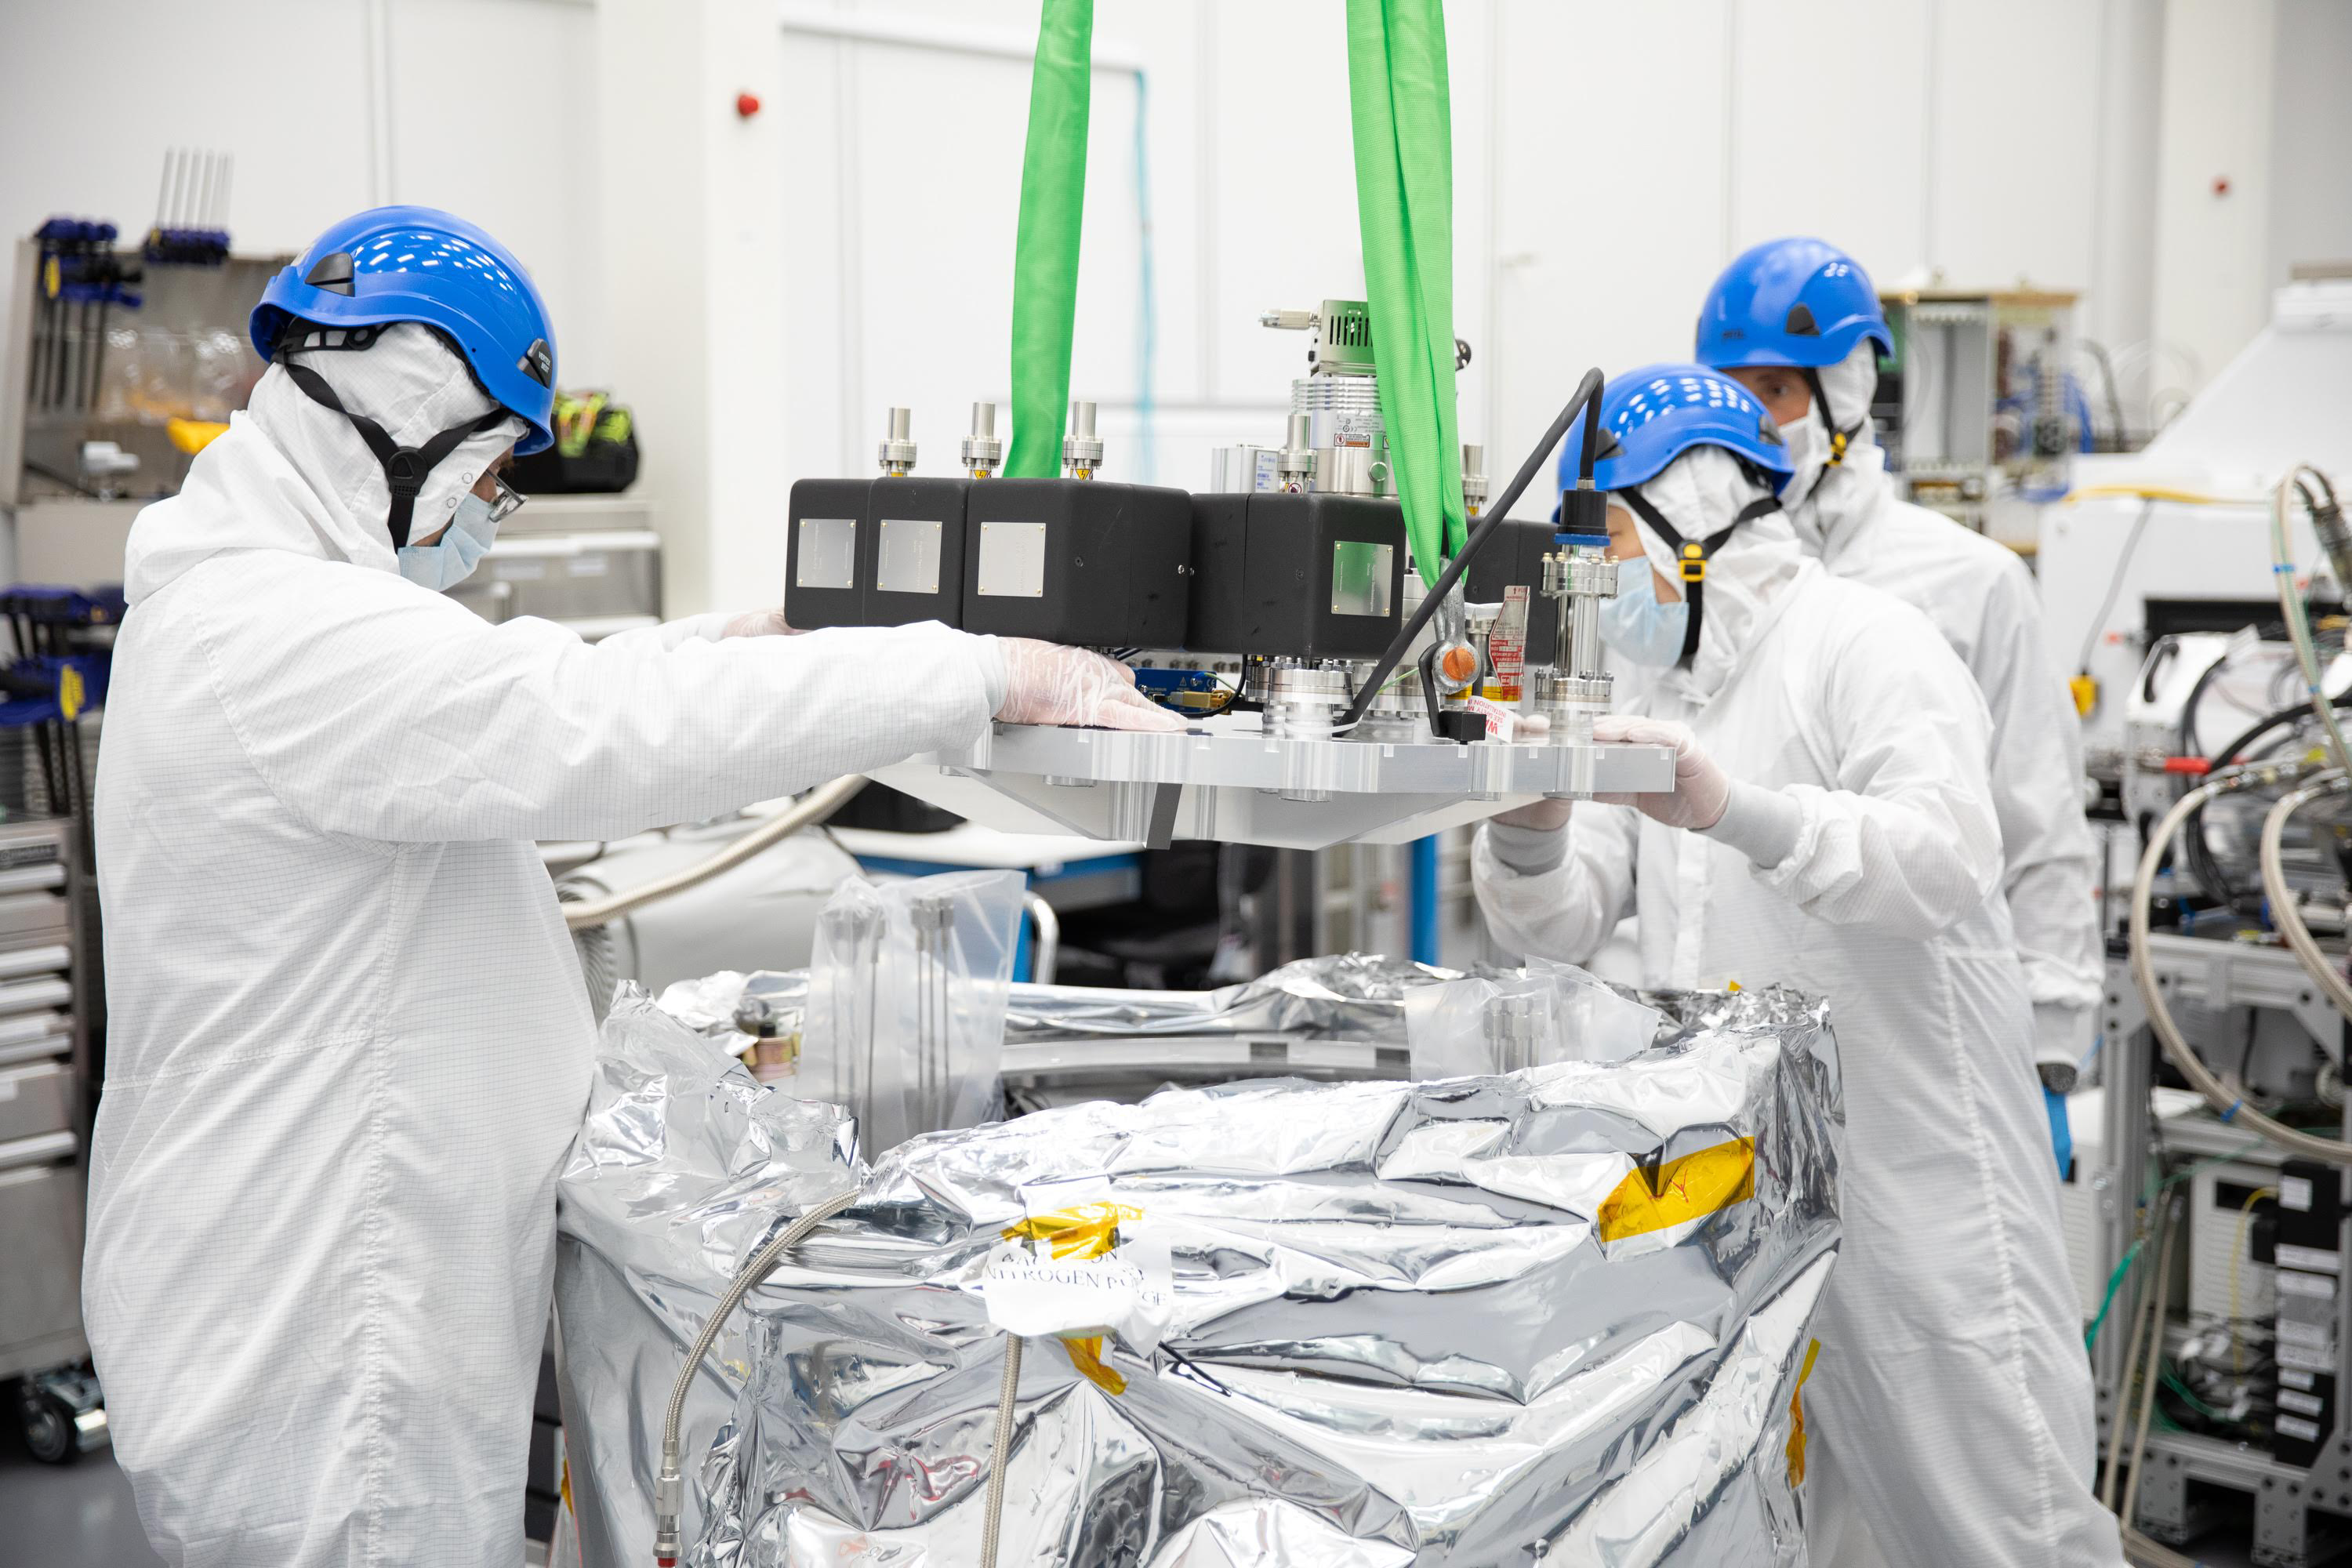

One Cool Camera: LSST’s Cryostat Assembly Completed

The cryostat assembly was built in a different clean room at SLAC and then delivered to the integration team. Here, the cryostat assembly is unwrapped and inspected after transportation.

Credit: Andy Freeberg/SLAC National Accelerator Laboratory Learn more: lsst.slac.stanford.edu